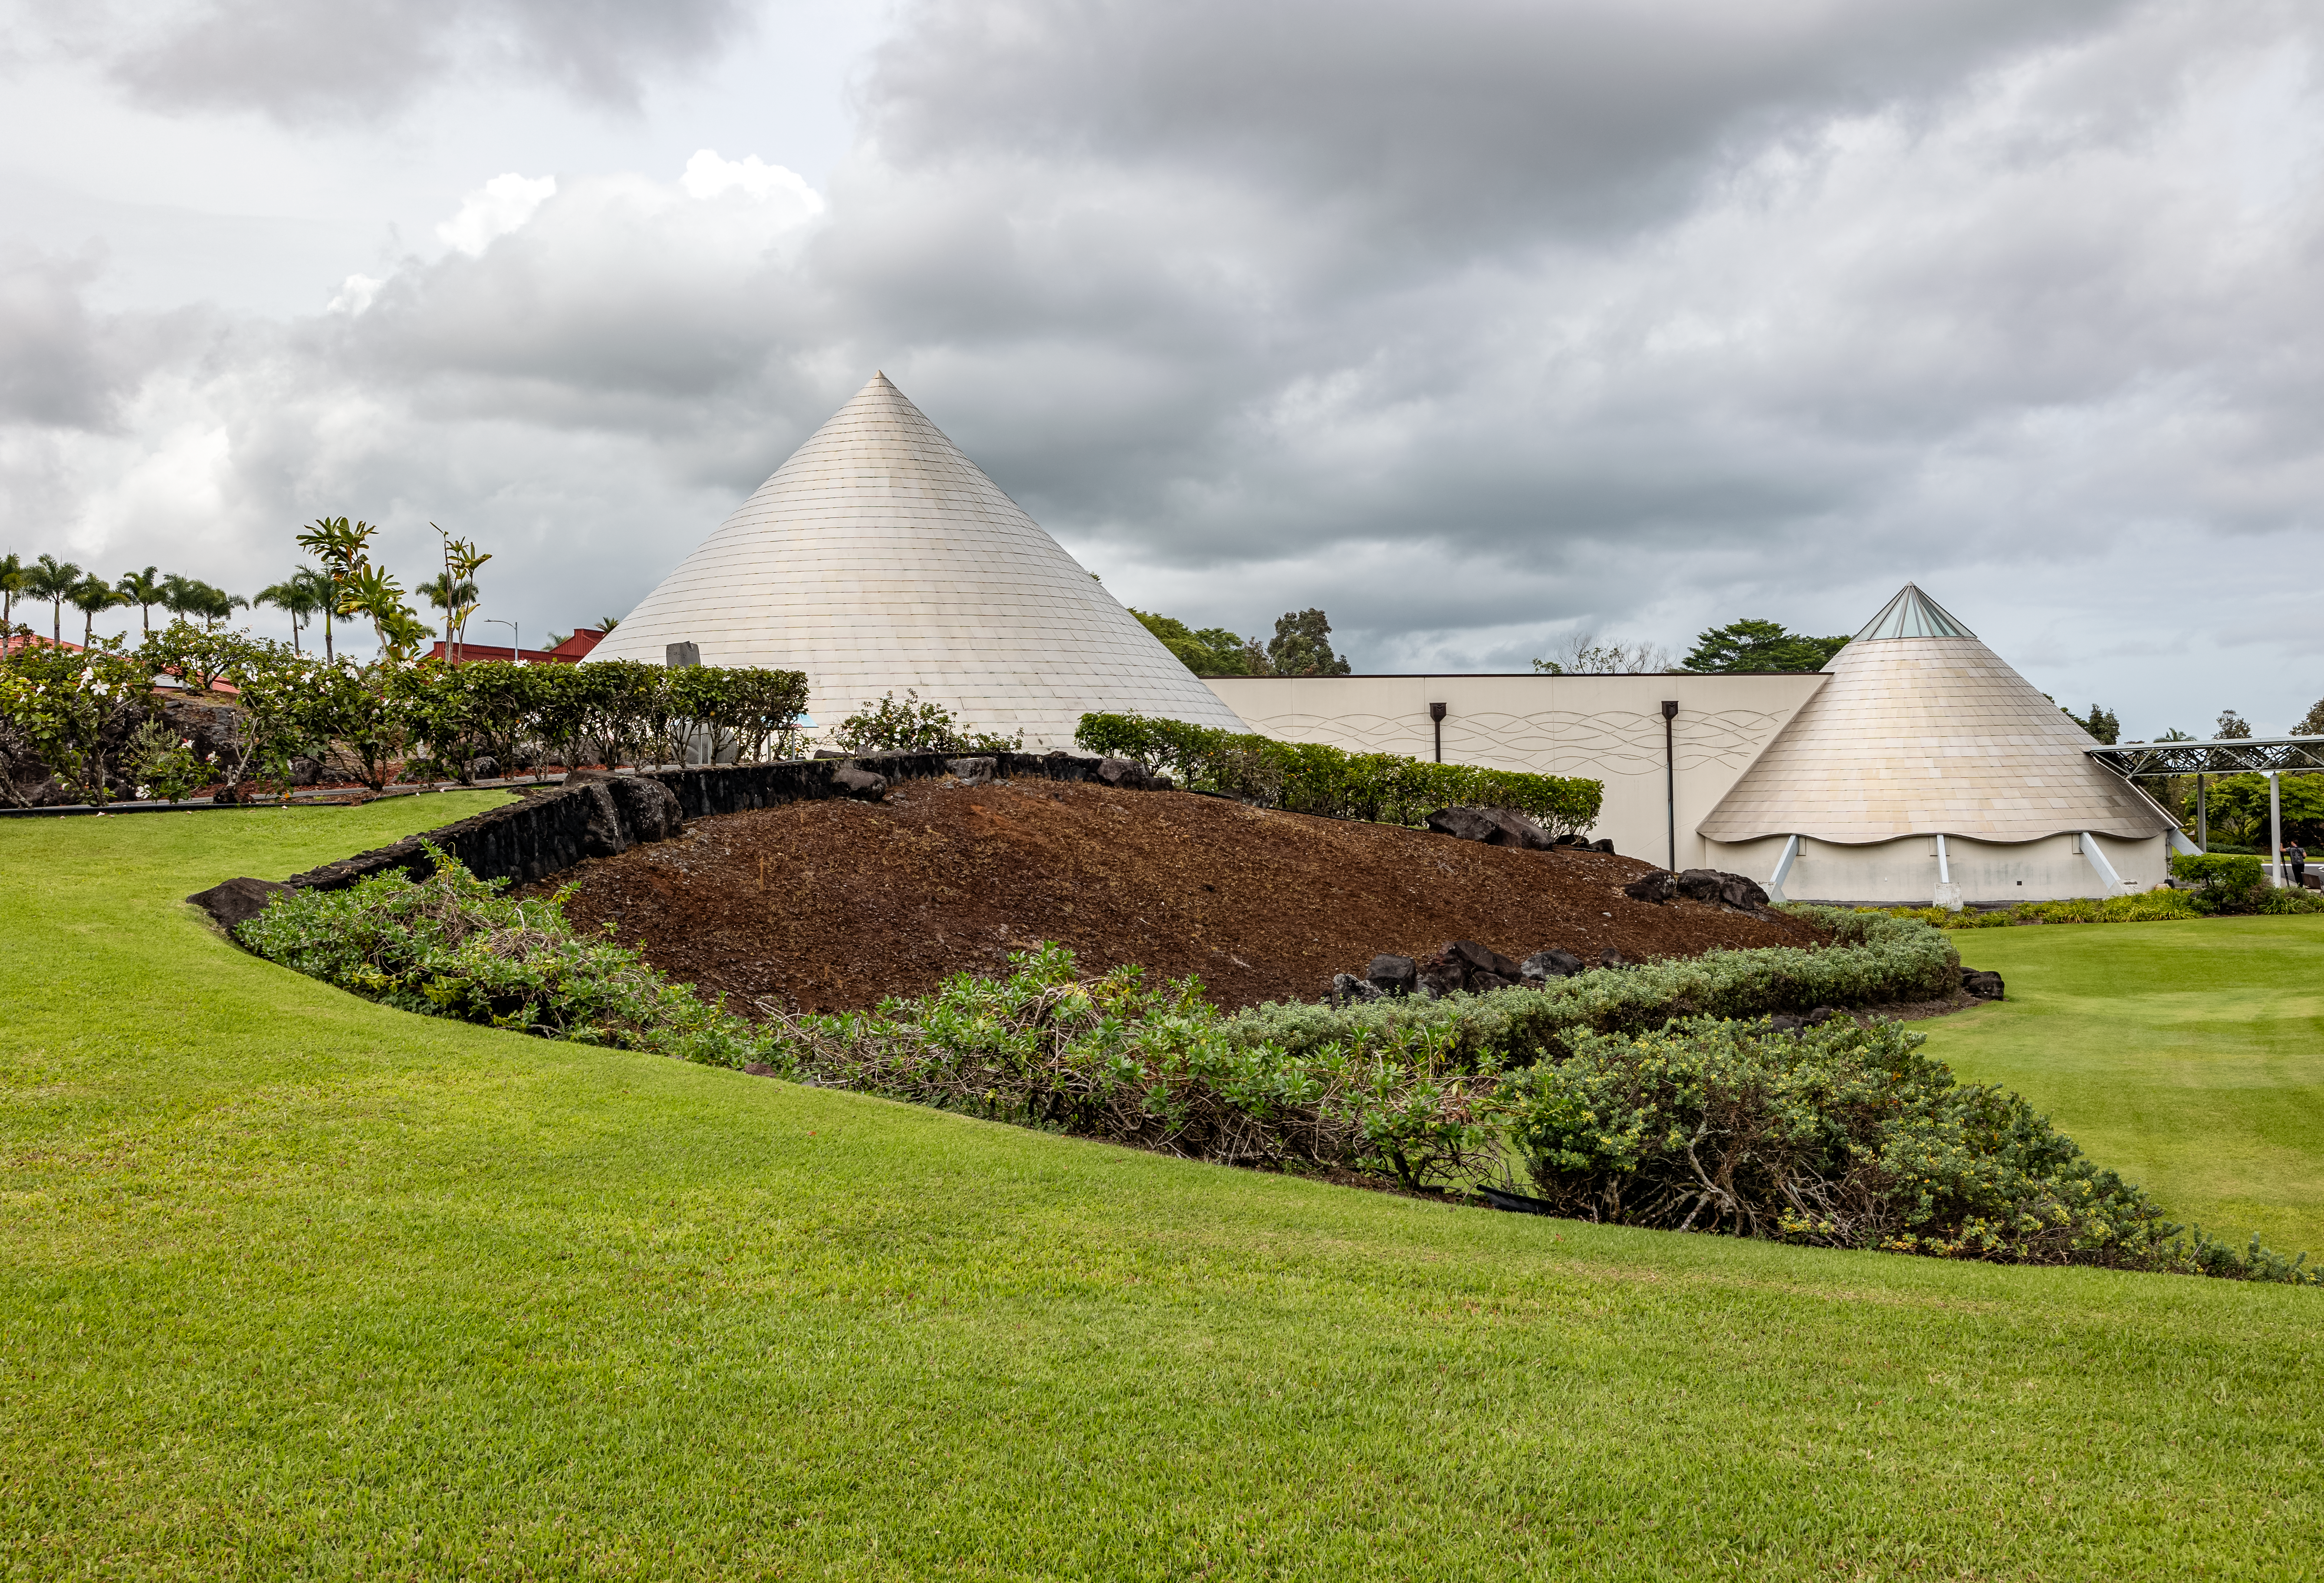

'Imiloa grounds

A view of the grounds of the ‘Imiloa Astronomy Center and planetarium, near the Gemini North Hilo Base facility on a cloudy day.

Credit: NOIRLab/AURA/NSF/ T. Slovinský